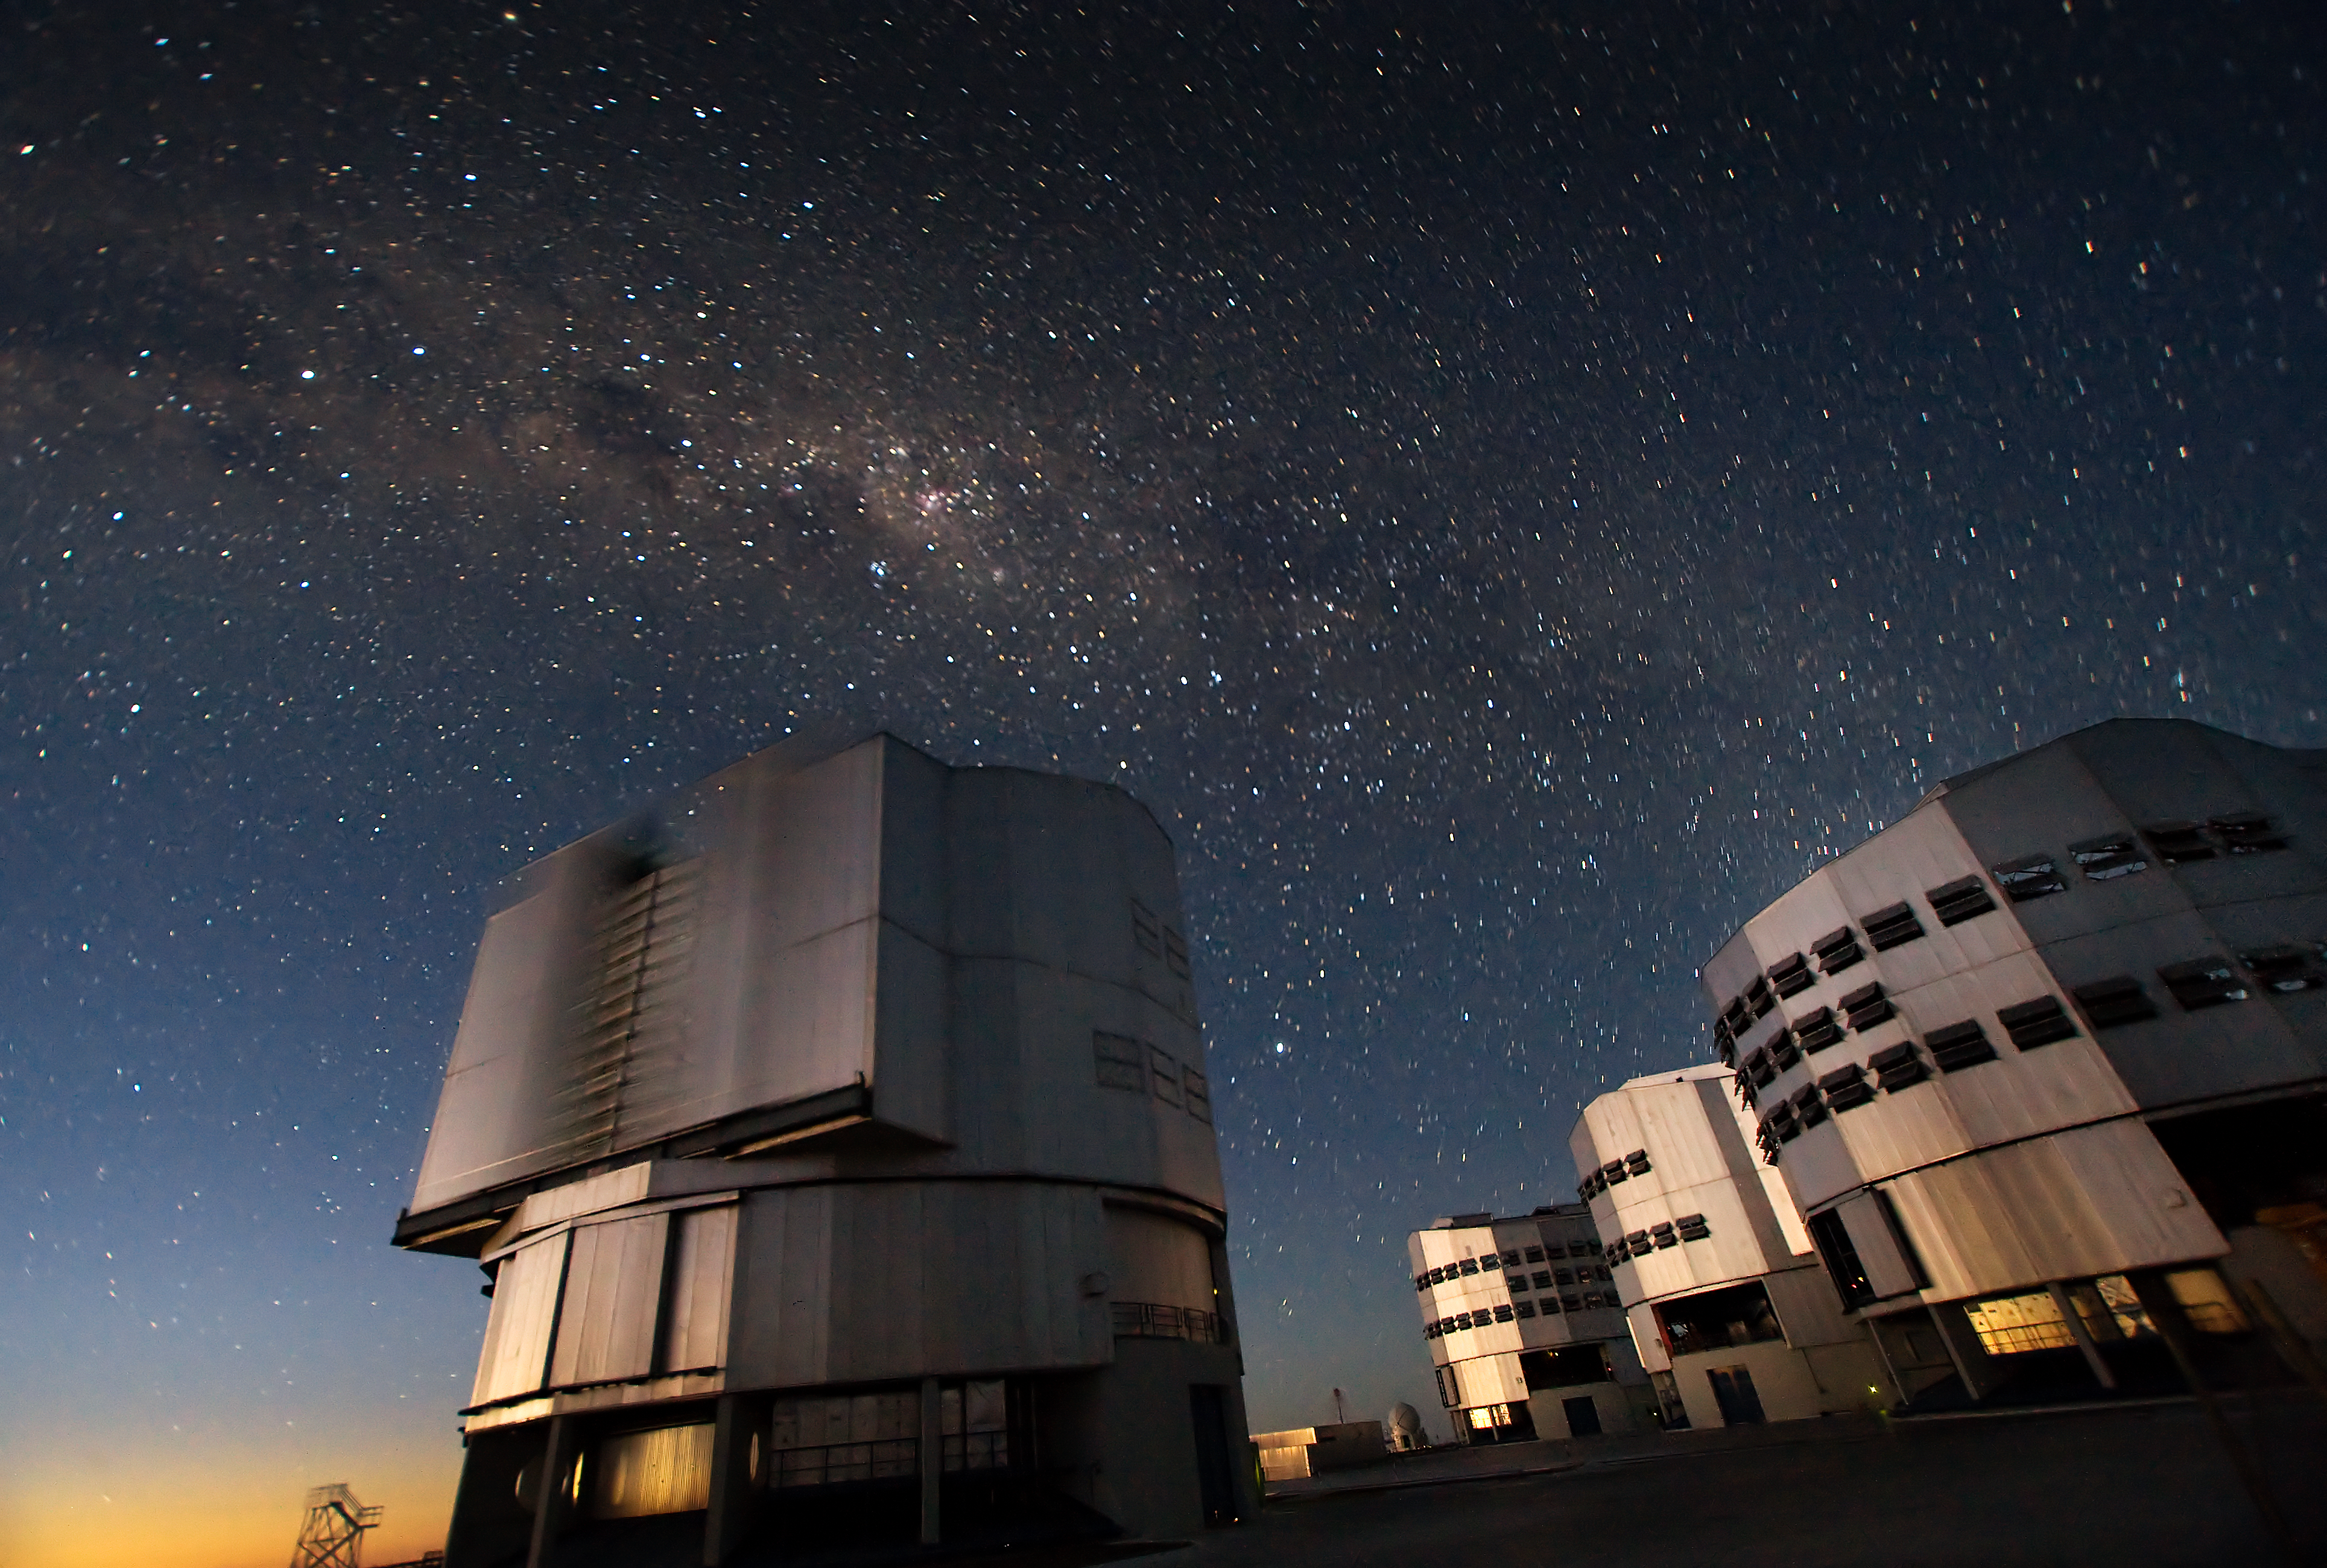

VLT telescopes at Paranal

The Very Large Telescope (VLT) at ESO's Cerro Paranal observing site. Located in the Atacama Desert of Chile, the site is over 2600 metres above sea level, providing incredibly dry, dark viewing conditions. The VLT is the world’s most advanced optical instrument, consisting of four Unit Telescopes with main mirrors 8.2-m in diameter and four movable 1.8-m diameter Auxiliary Telescopes. The telescopes can work together, in groups of two or three, to form a giant interferometer, allowing astronomers to see details up to 25 times finer than with the individual telescopes.

Credit: Iztok Boncina/ESO